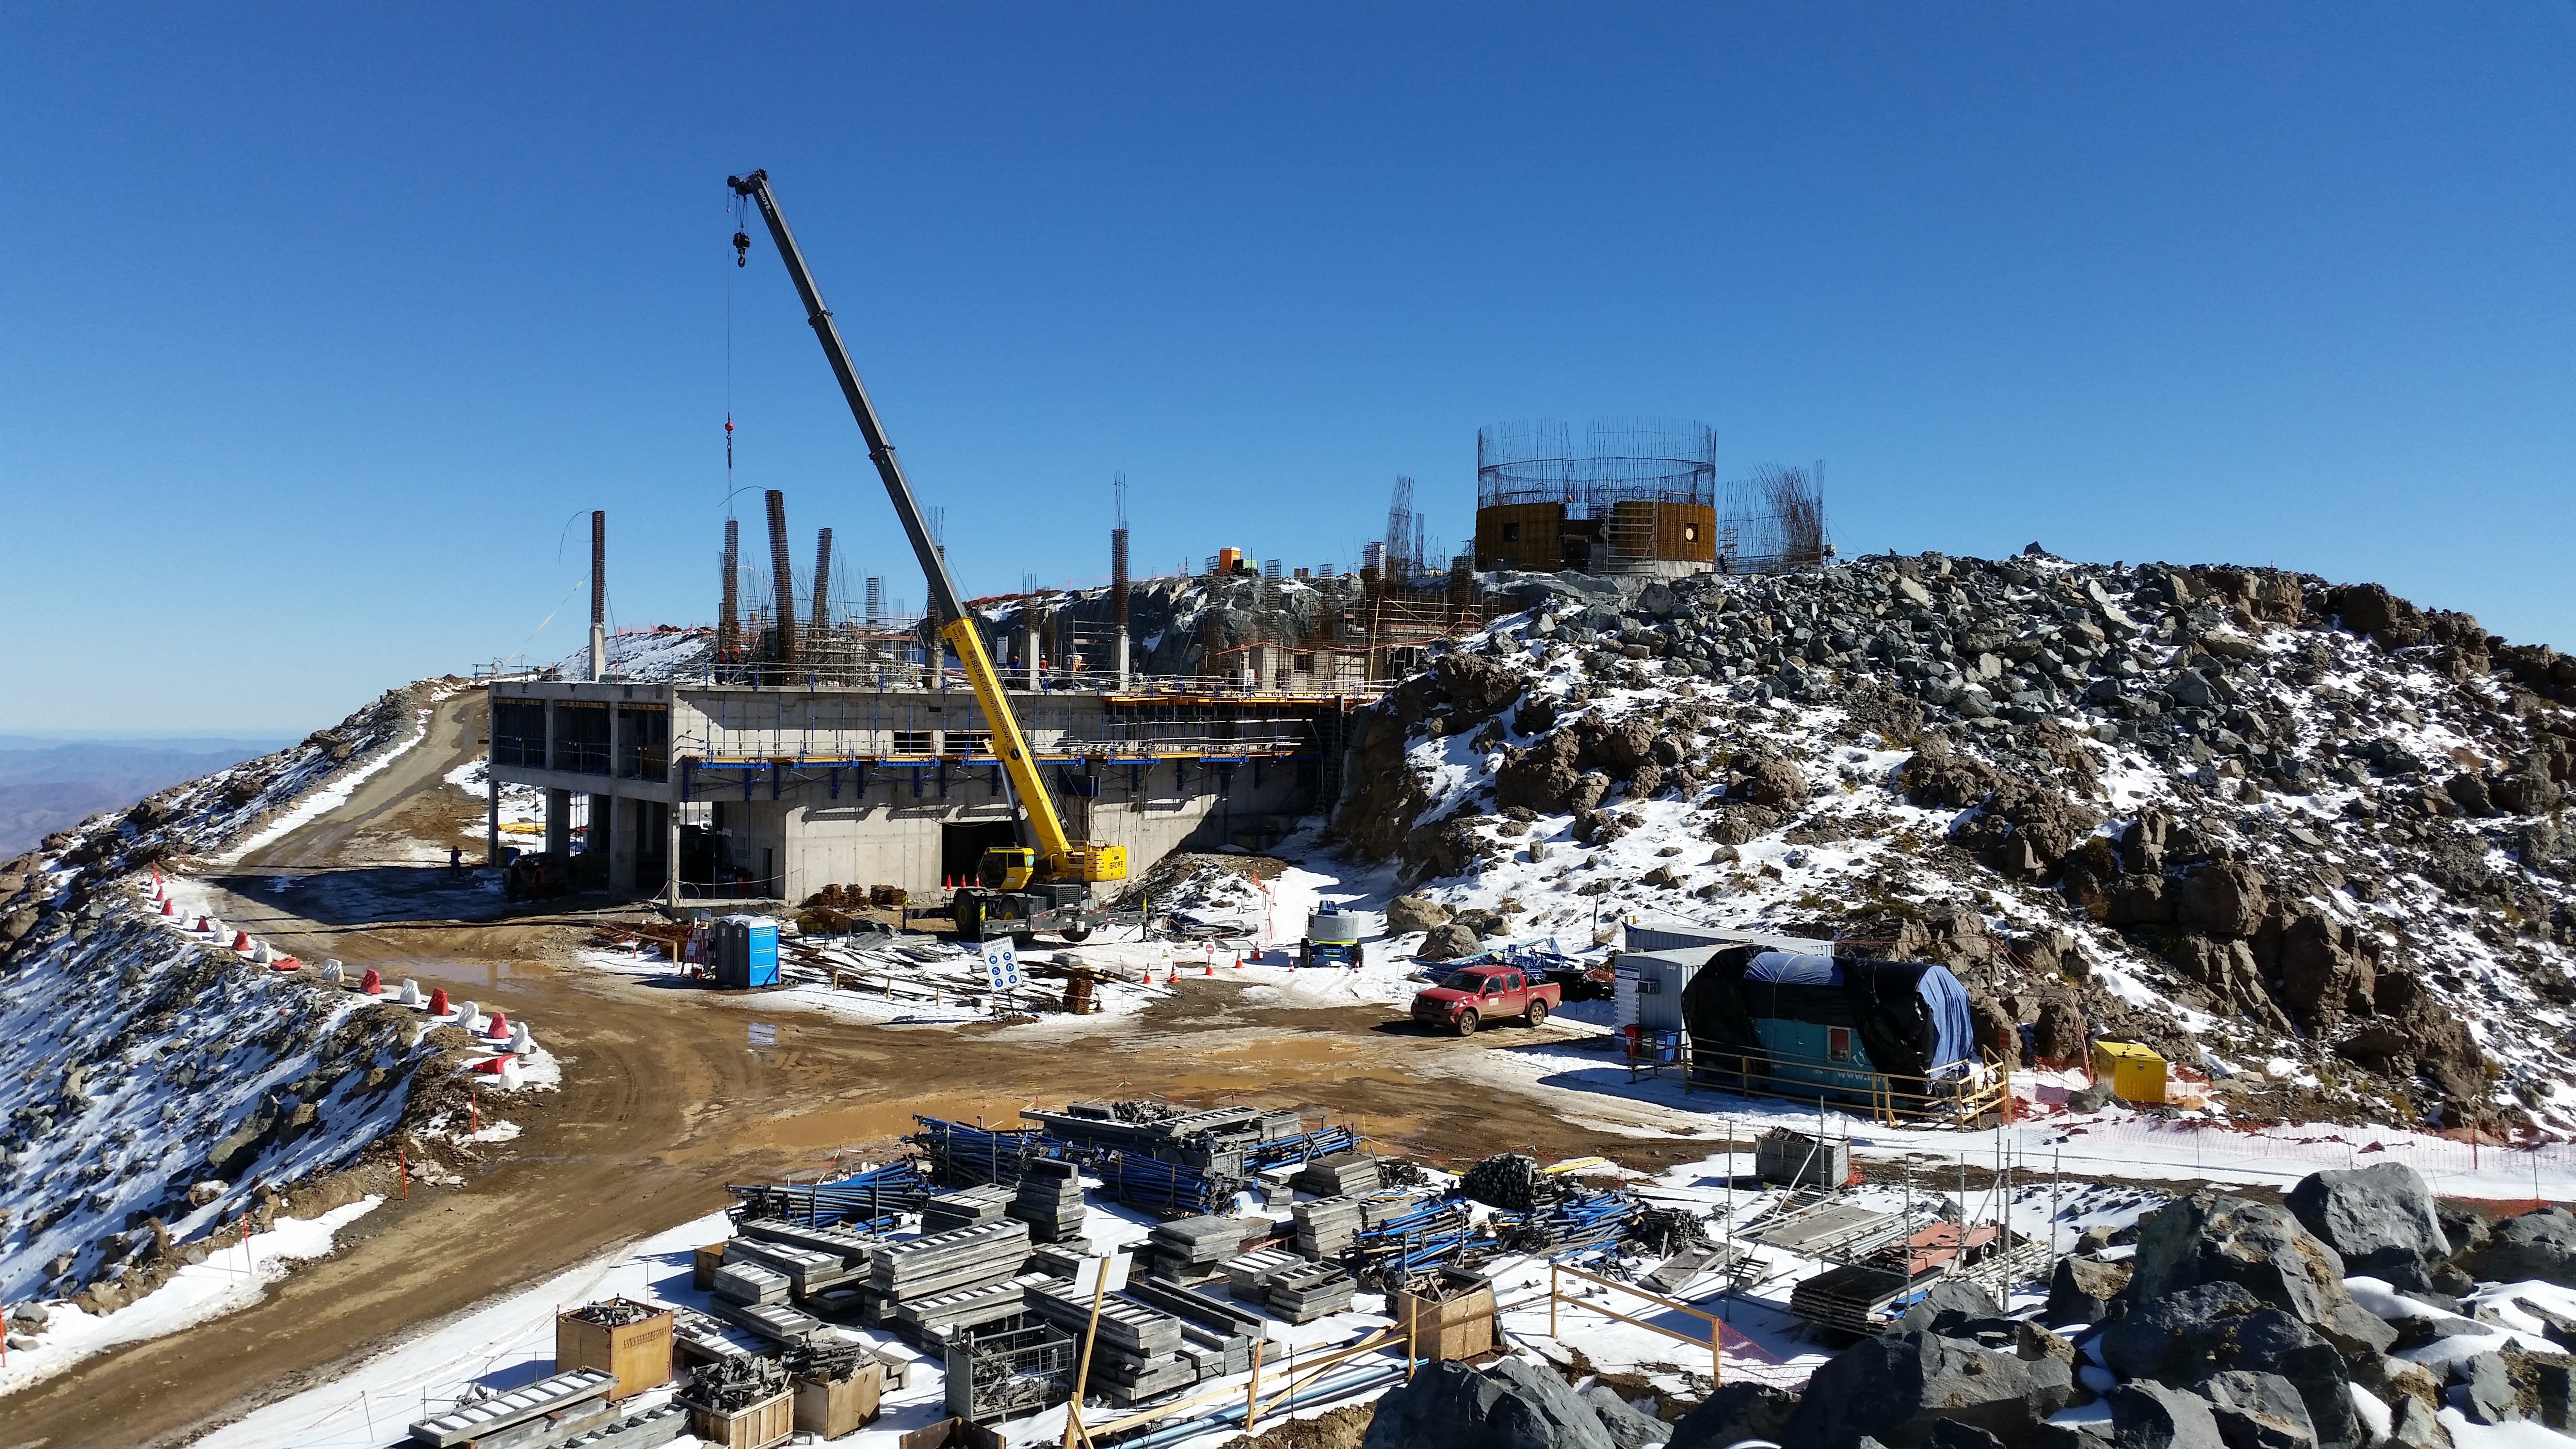

2016-06-07T04:00:00+00:00

Work continues after the snow storm.

Credit: Rubin Observatory/NSF/AURA